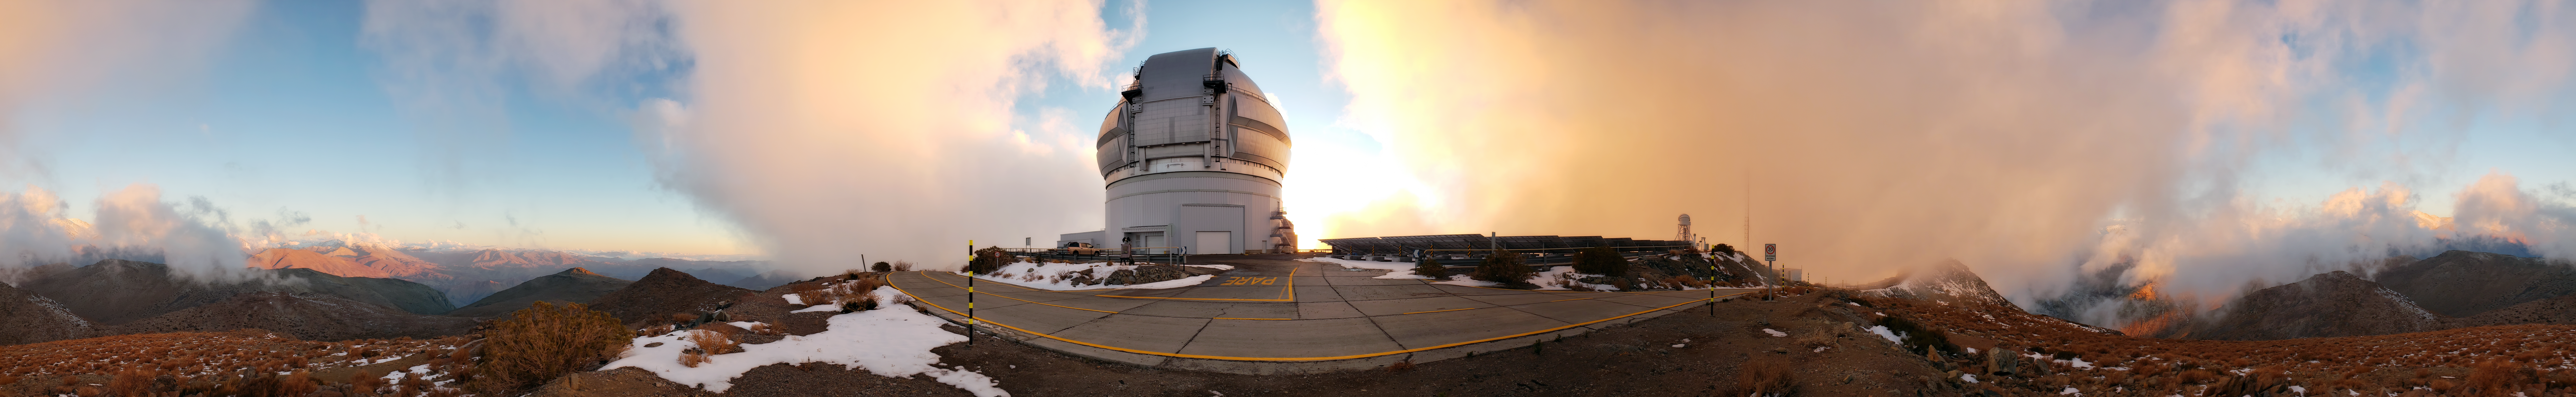

A Foggy Day at Cerro Pachón

The Gemini South telescope on Cerro Pachón is shown here on a foggy day.

Credit: NOIRLab/AURA/NSF/J. Fuentes